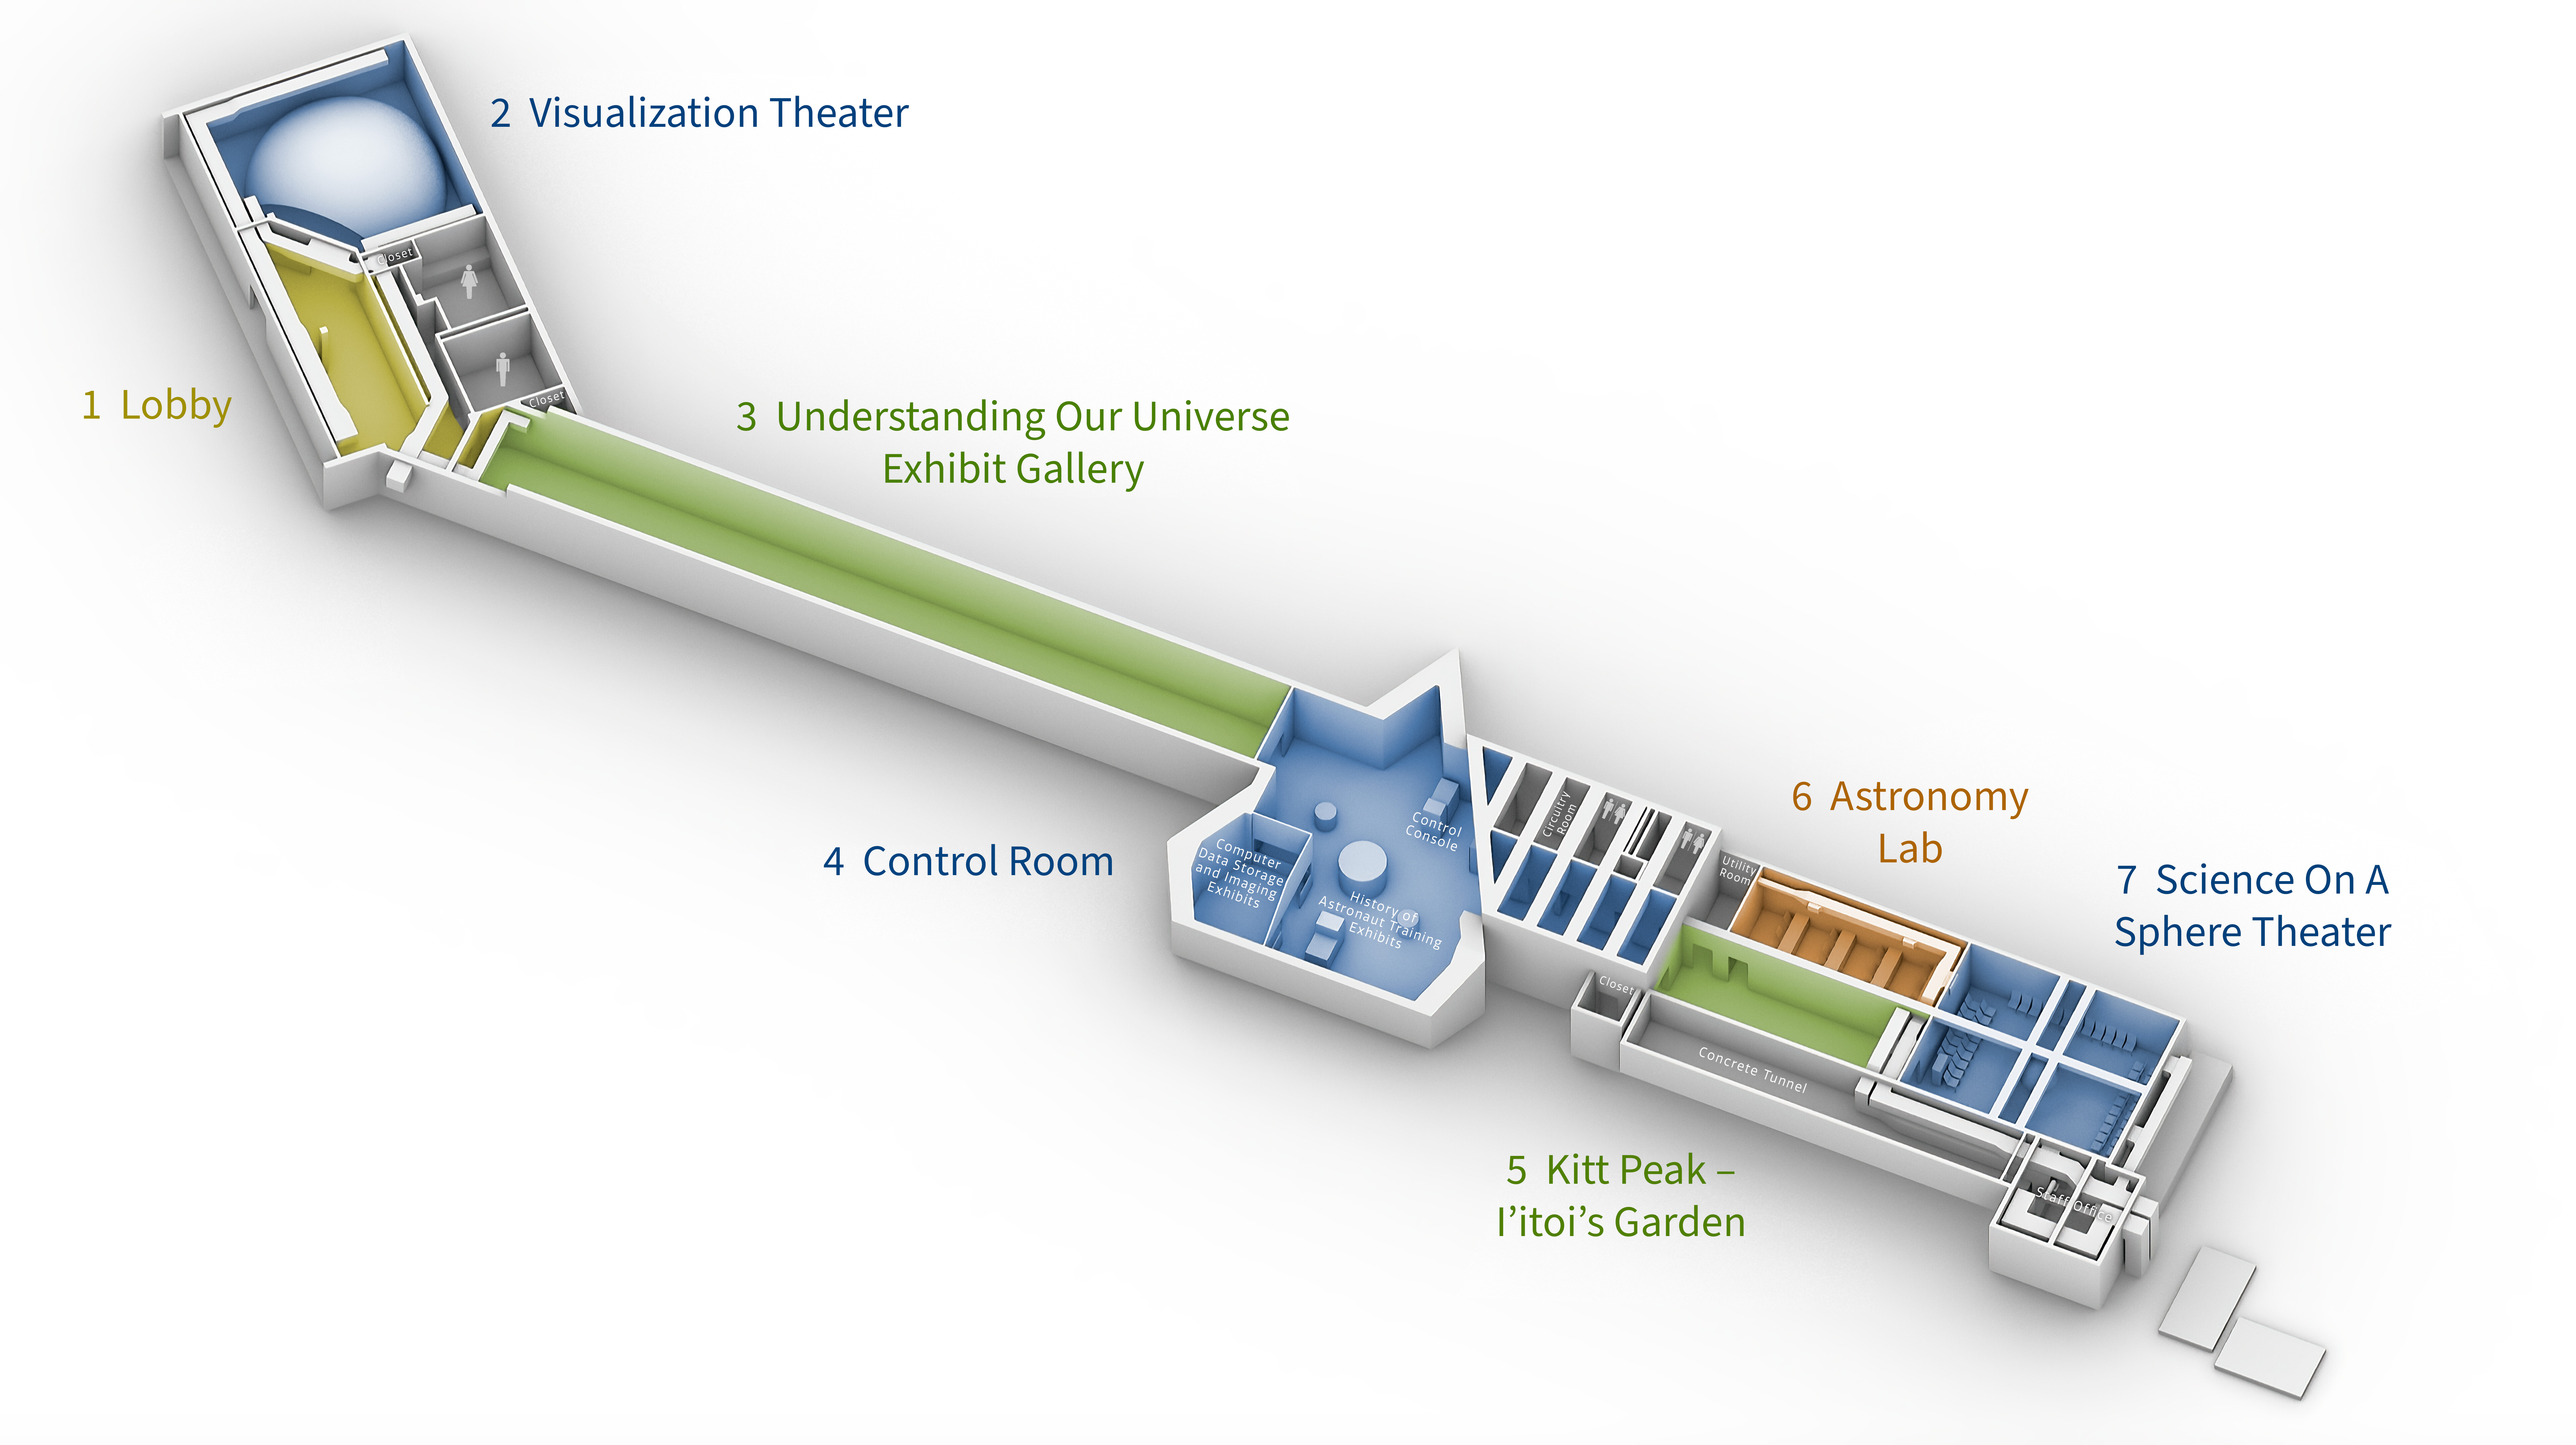

Locations of exhibit areas in the Windows main level

Credit: NOIRLab